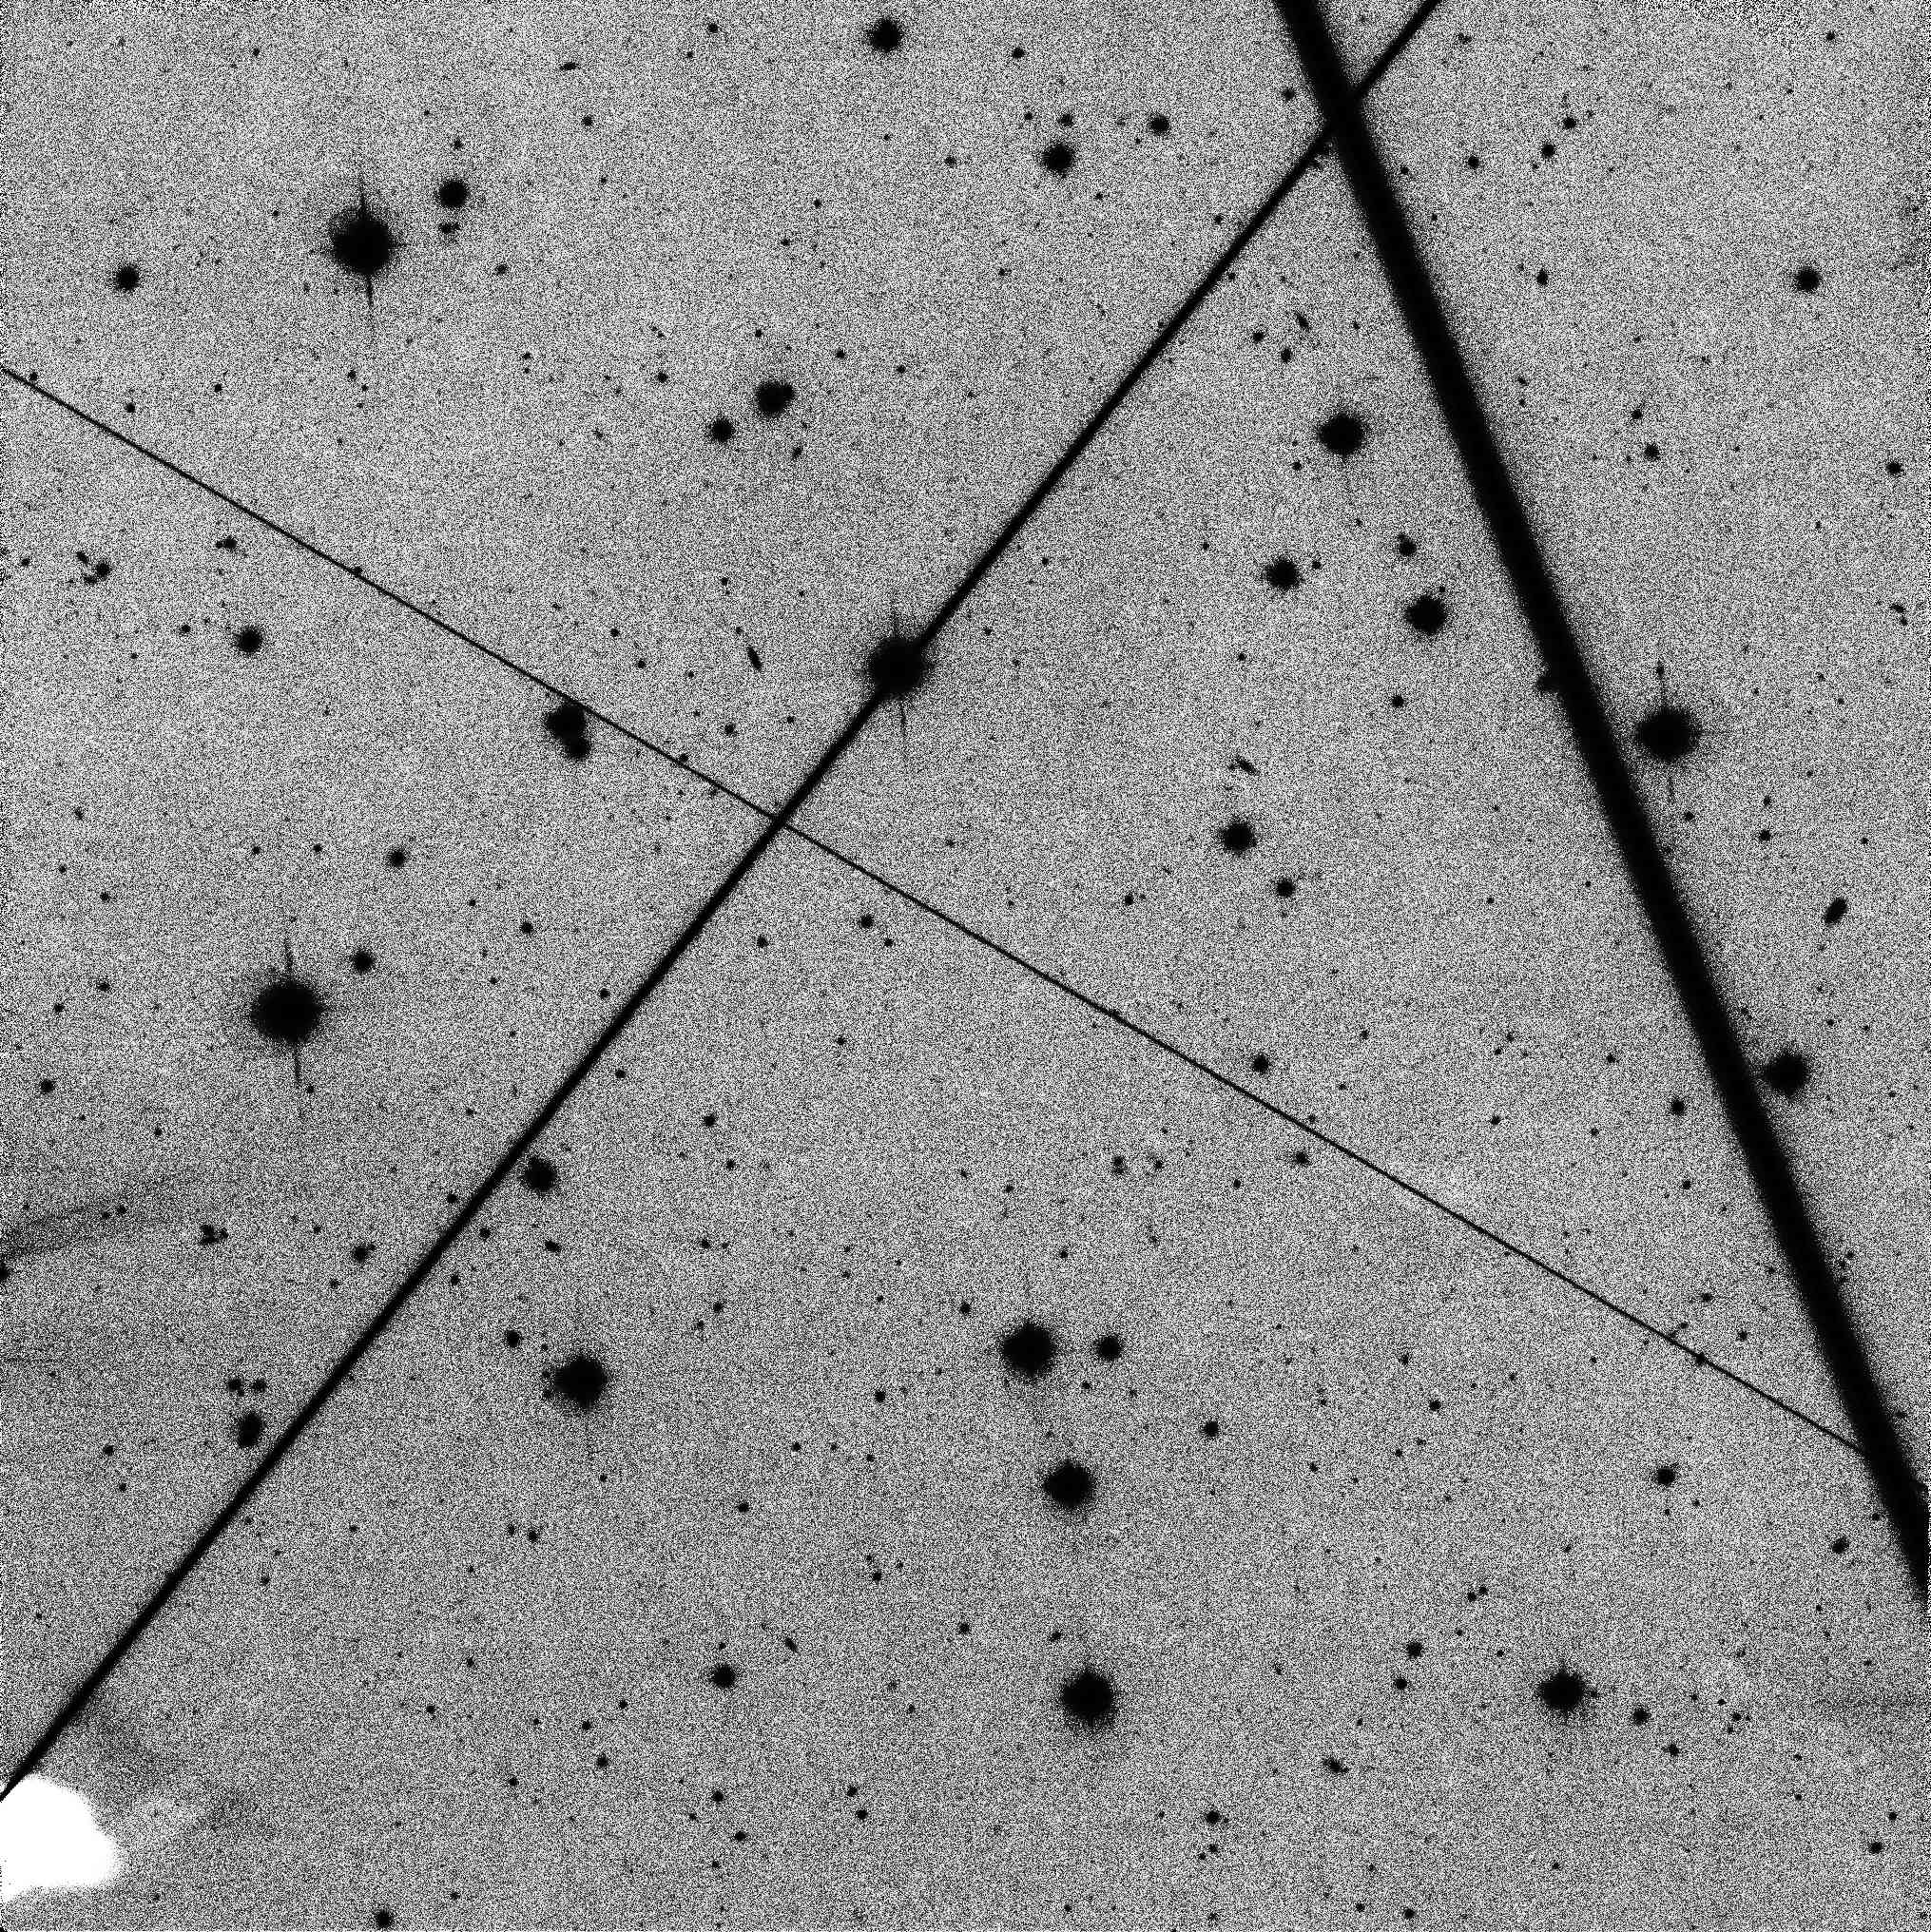

Satellite Streaks

Image taken with the 1.8m Vatican Advanced Technology Telescope (VATT) located in Arizona, USA, featuring multiple satellite streaks.

Credit: 20211212 VATT4K image. Observers: C. O. Chandler, W. J. Oldroyd, C. A. Trujillo; This material is based upon work supported by the National Science Foundation Graduate Research Fellowship Program under grant No. 2018258765. Any opinions, findings, and conclusions or recommendations expressed in this material are those of the author(s) and do not necessarily reflect the views of the National Science Foundation. C.O.C., H.H.H. and C.A.T. also acknowledge support from the NASA Solar System Observations program (grant 80NSSC19K0869)